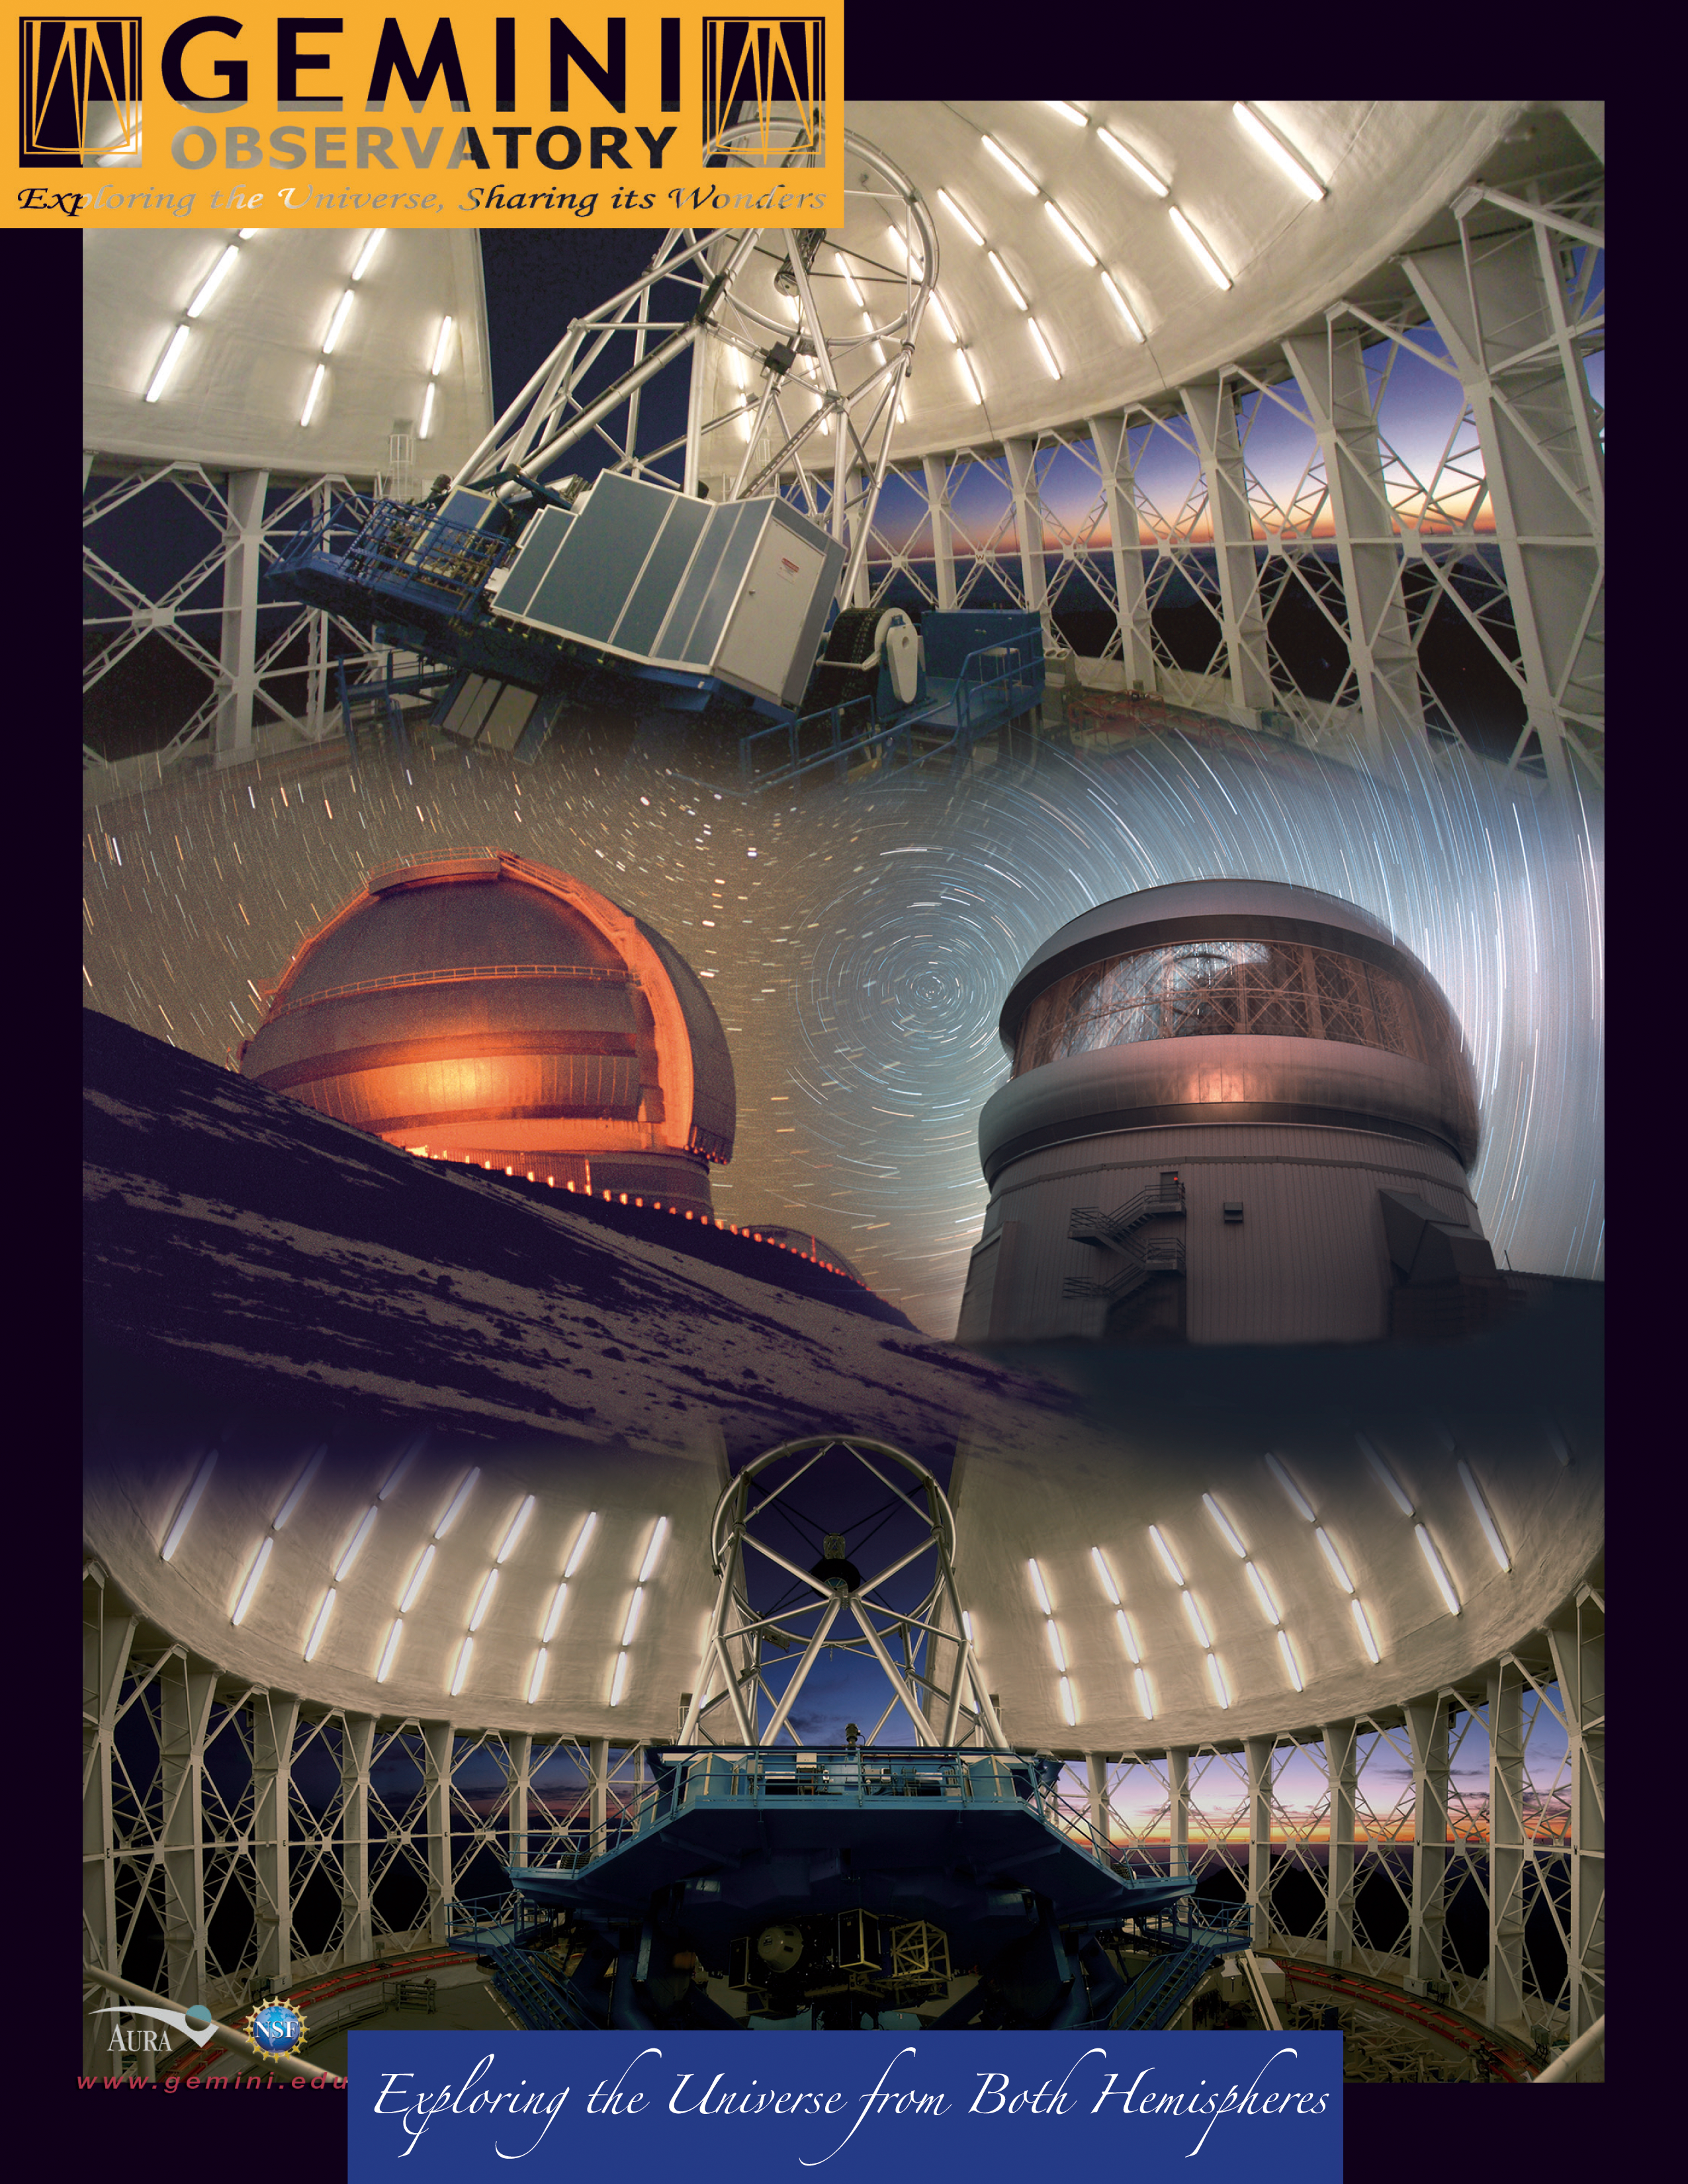

Exploring the Universe from both Hemispheres

Gemini’s twin 8-meter optical/infrared telescopes are located on two of the best sites on our planet for observing the universe. Together these telescopes can access the entire sky. The Gemini South telescope (at right on image) is located at an elevation of 2,737 meters on a mountain in the Chilean Andes named Cerro Pachón. Cerro Pachón shares resources with the adjacent SOAR Telescope and the nearby telescopes of the Cerro Tololo Inter-American Observatory. It is expected that the Large Synoptic Survey Telescope (LSST) will join Gemini on Cerro Pachón during the second half of this decade. The Frederick C. Gillett Gemini North Telescope (at left on image) is located on Hawaii’s Mauna Kea as part of the international community of observatories built to take advantage of the superb atmospheric conditions on this long dormant volcano which rises 4,214 meters into the dry, stable air of the Pacific. The Gemini Observatory’s international headquarters is located in Hilo, Hawai‘i at the University of Hawai‘i at Hilo’s University Park. Both of the Gemini telescopes are designed to excel in a wide variety of optical and infrared capabilities. By incorporating technologies such as laser guide star adaptive optics and multi-object spectroscopy, astronomers in the Gemini partnership explore the universe in unprecedented depth and detail. Gemini is operated by an international partnership that includes the United States, United Kingdom, Canada, Chile, Australia, Brazil and Argentina. Any astronomer in each partner country can apply for time on Gemini with is allocated in accordance with the amount of financial support provided by each country. The Gemini telescopes have been integrated with the latest networking technologies to allow remote operations from control rooms at the base facilities in Hilo, Hawai‘i and La Serena, Chile. With the flexibility of “Queue Scheduling” and remote participation, researchers anywhere in the Gemini partnership will be assured the best possible match between observations, instruments and observing conditions.

Credit: International Gemini Observatory